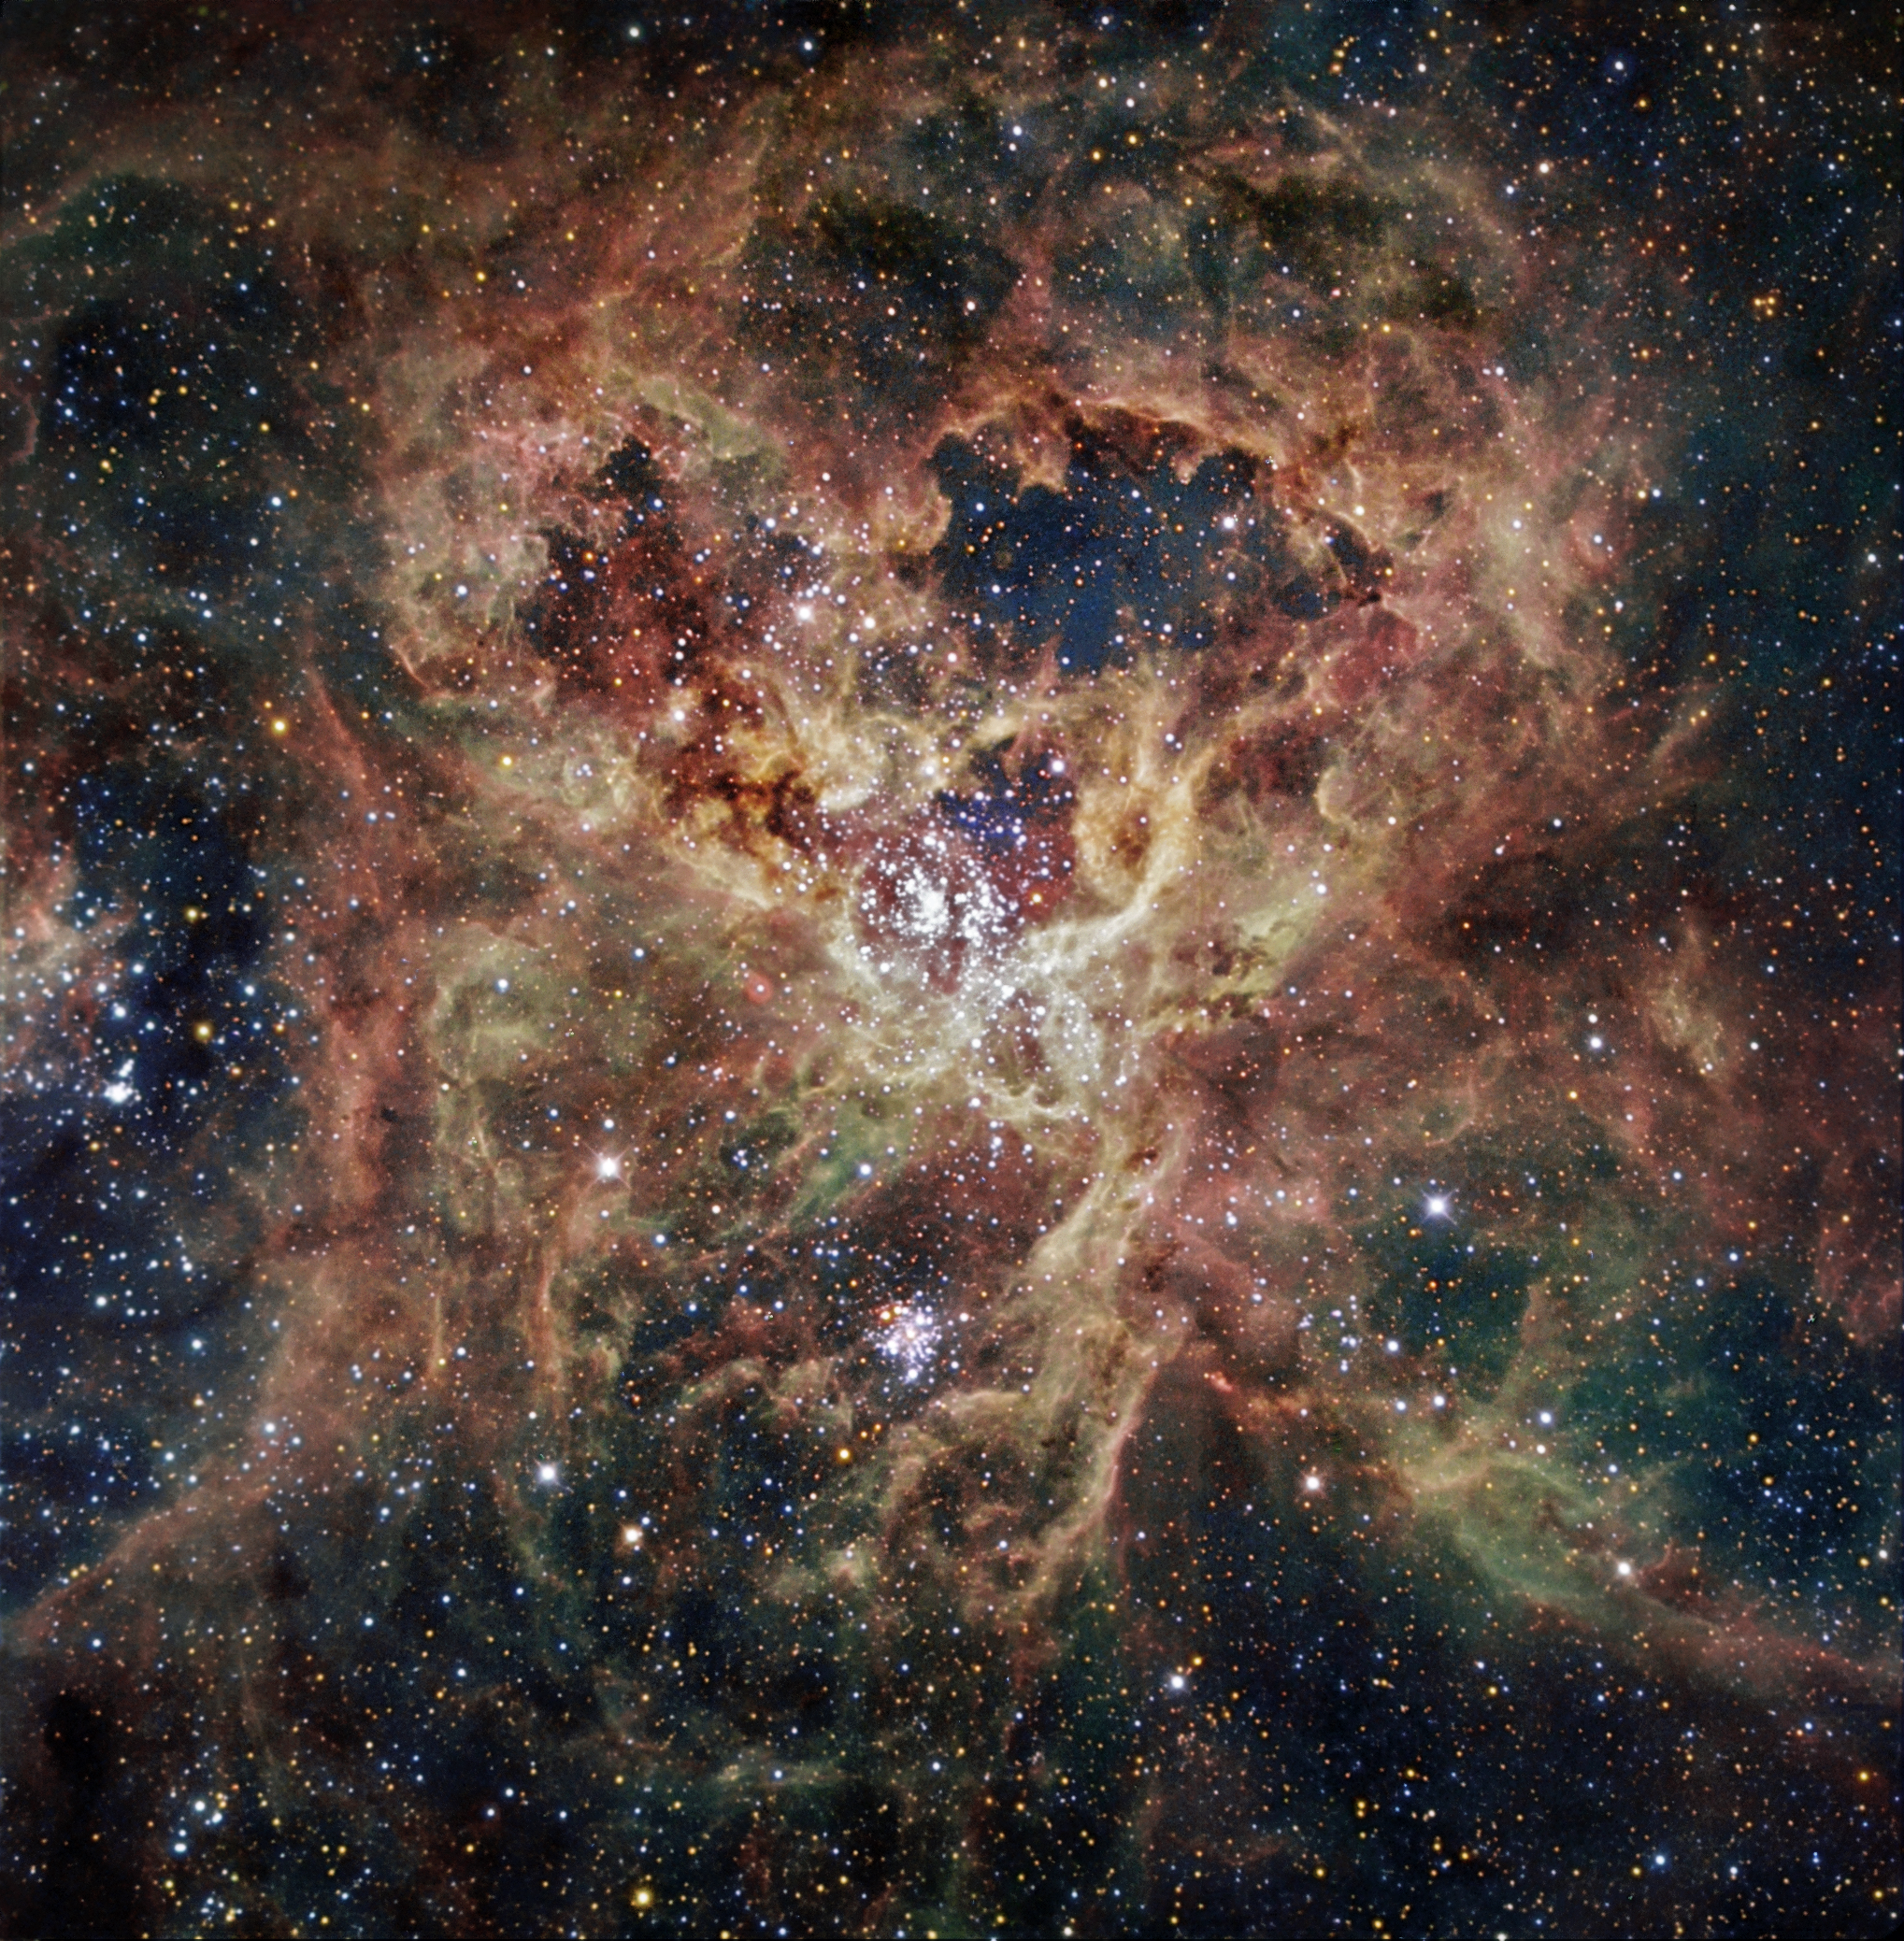

The Tarantula Nebula

Located inside the Large Magellanic Cloud (LMC) – one of our closest galaxies – in what some describe as a frightening sight, the Tarantula nebula is worth looking at in detail. Also known as 30 Doradus or NGC 2070, the nebula owes its name to the arrangement of its bright patches that somewhat resemble the legs of a tarantula. Taking the name of one of the biggest spiders on Earth is very fitting in view of the gigantic proportions of this celestial nebula — it measures nearly 1,000 light years across ! Its proximity, the favourable inclination of the LMC, and the absence of intervening dust make this nebula one of the best laboratories to better understand the formation of massive stars. This spectacular nebula is energised by an exceptionally high concentration of massive stars, often referred to as super star clusters. This image is based on data acquired with the 1.5 m Danish telescope at the ESO La Silla Observatory in Chile, through three filters (B: 80 s, V: 60 s, R: 50 s).

Credit: ESO/IDA/Danish 1.5 m/R. Gendler, C. C. Thöne, C. Féron, and J.-E. Ovaldsen